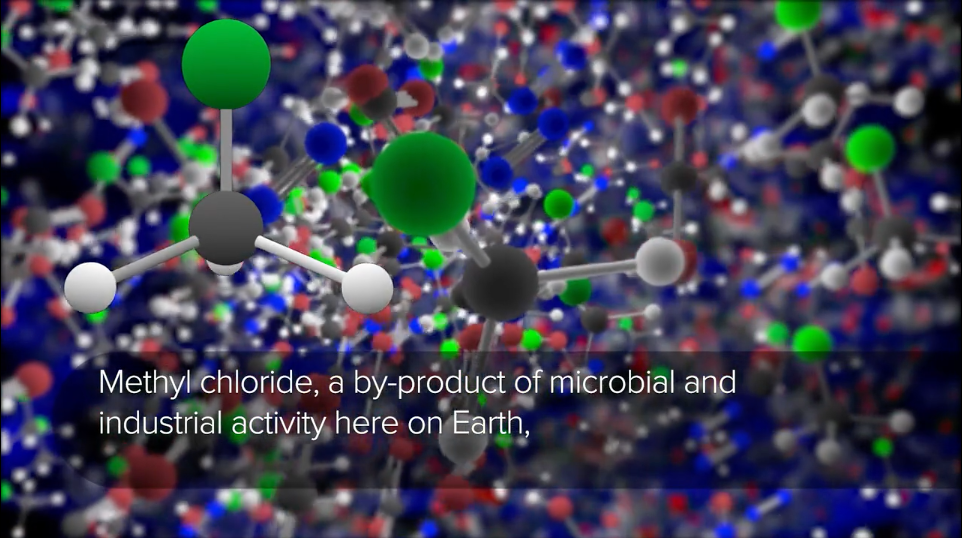

Methyl Chloride Discovered in Two Different Places

Organohalogen methyl chloride discovered by ALMA around the infant stars in IRAS 16293-2422. These same organic compounds were discovered in the thin atmosphere surrounding 67P/C-G by the Rosetta space probe. Video created 10/02/2017 y Chloride

Credit: B. Saxton (NRAO/AUI/NSF); NASA/JPL-Caltech/UCLA